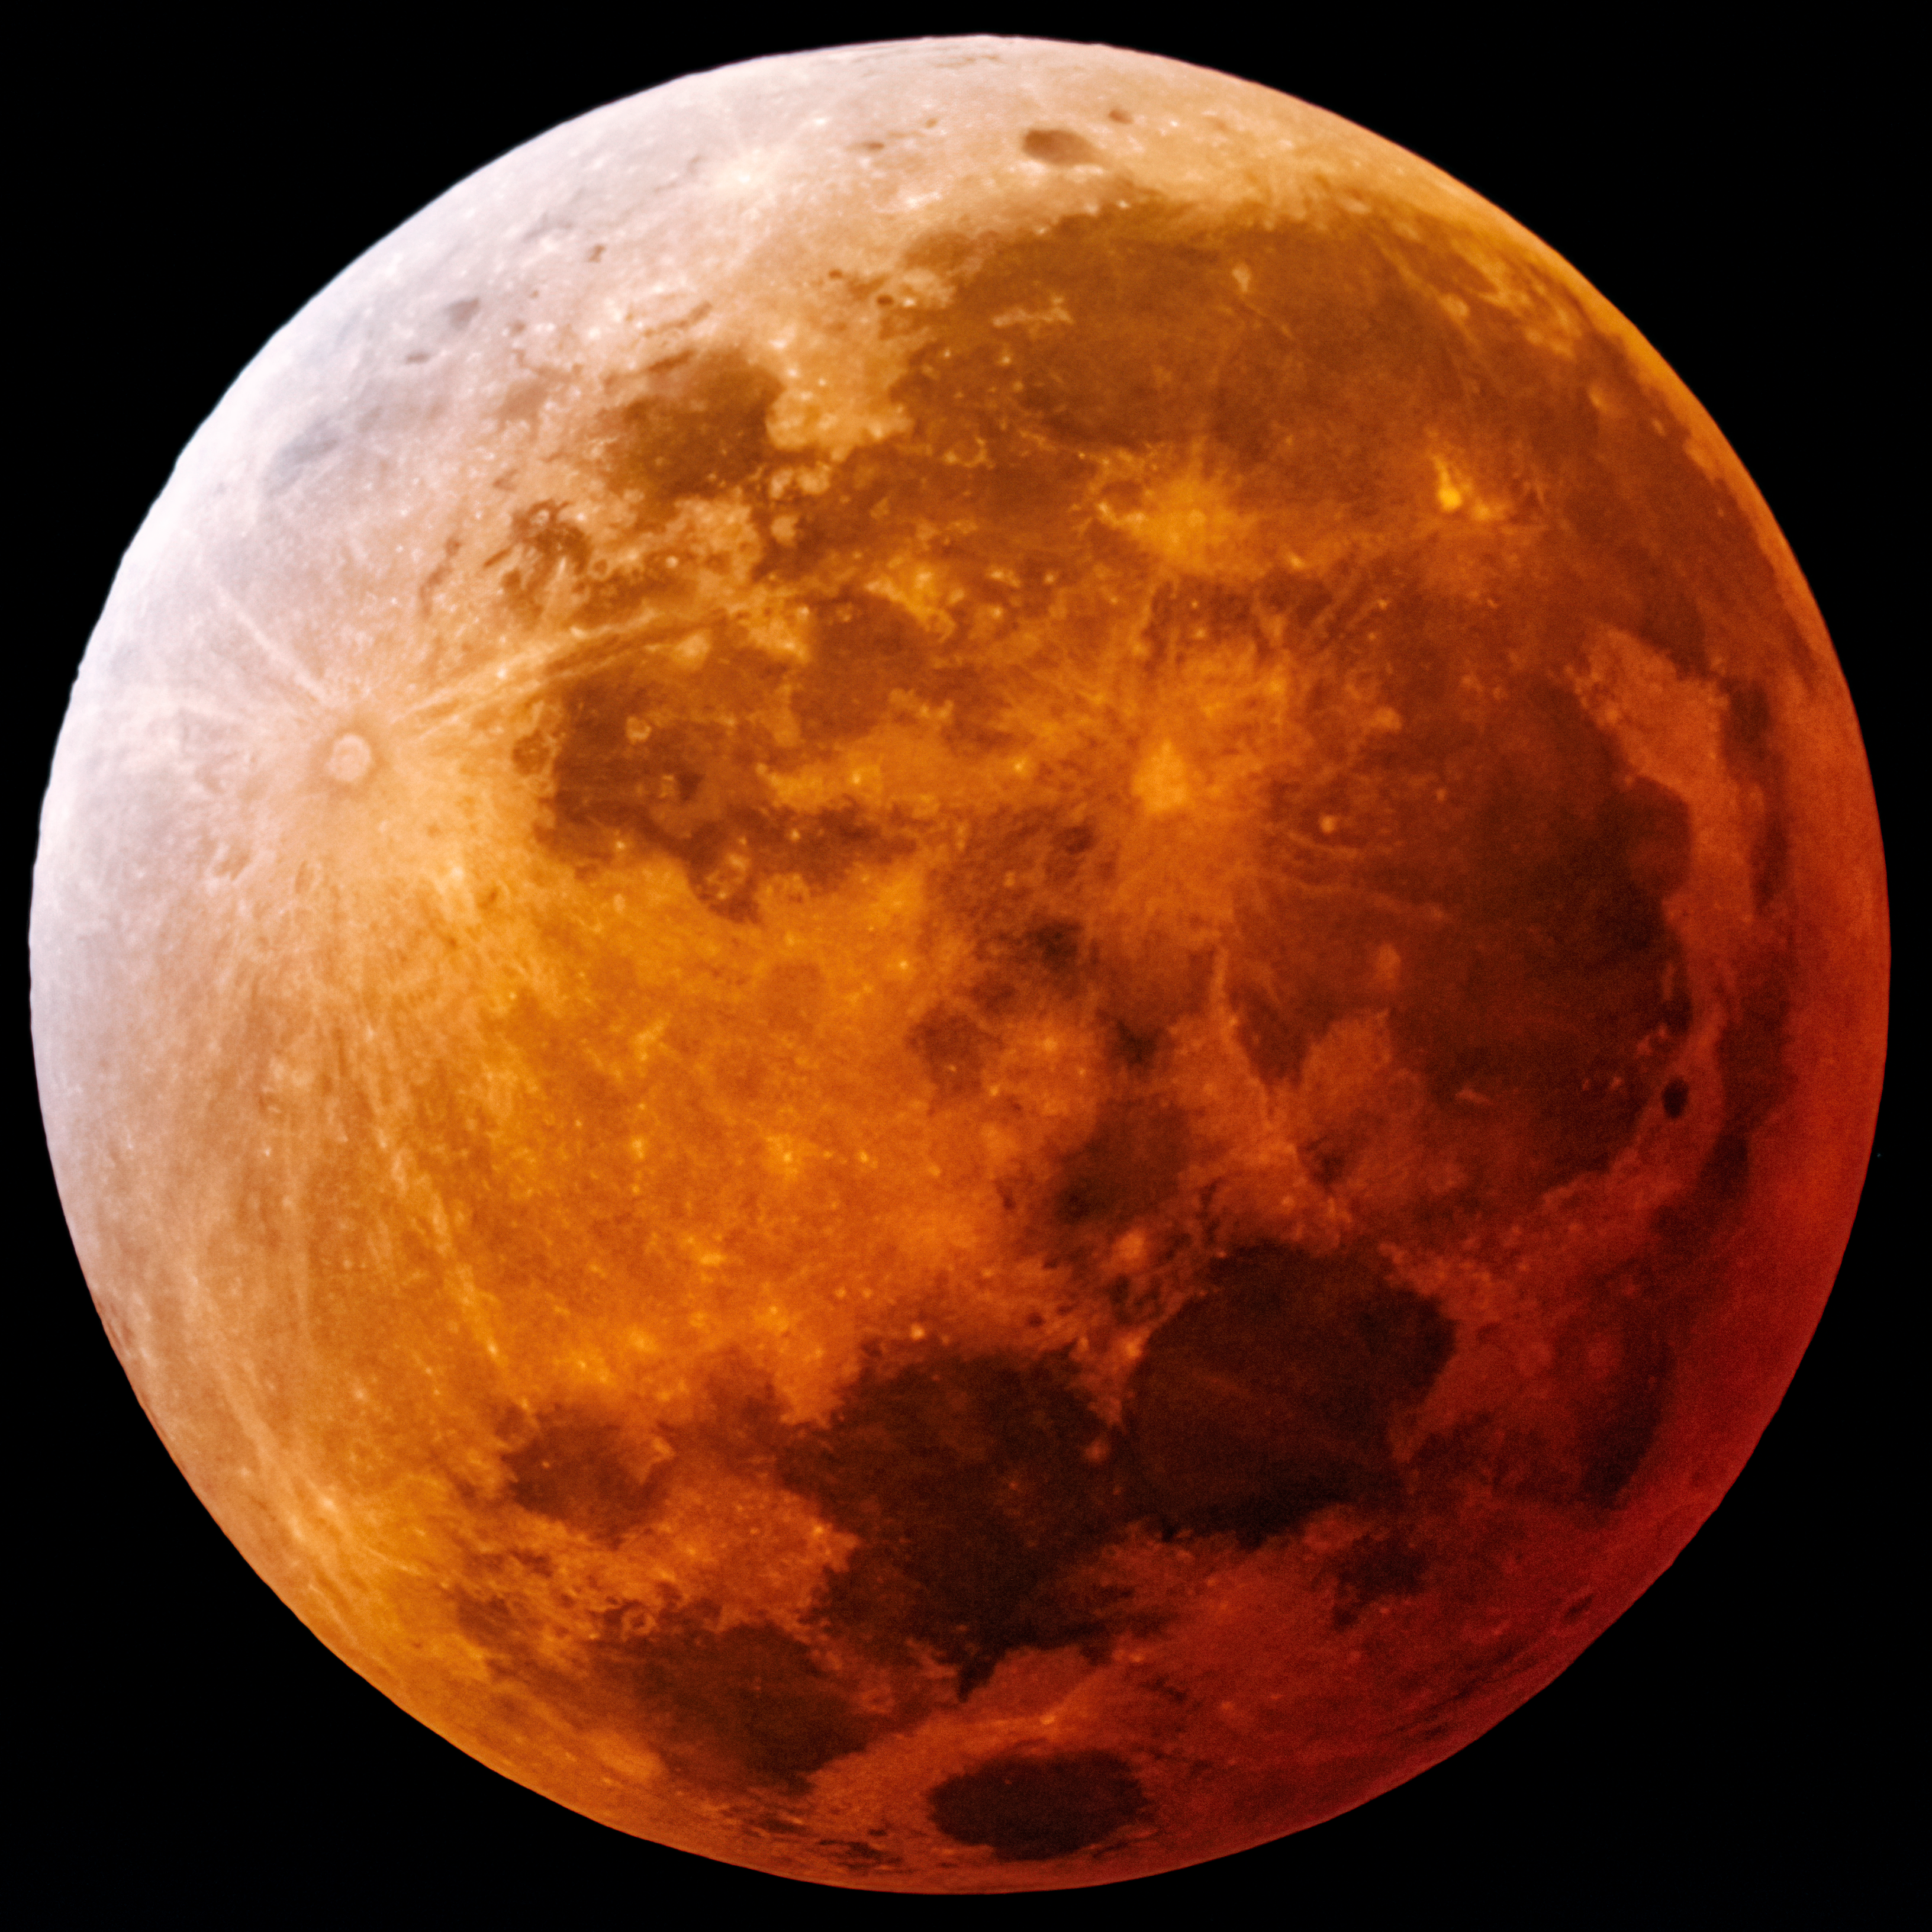

Lunar Eclipse from CTIO

Photo of a Total lunar eclipse taken at the summit of Cerro Tololo on 04/15/2014. The image was obtained with a 6-inch telescope at primary focus with a DSLR camera.

Credit: CTIO/NOIRLab/NSF/AURA/D. Munizaga